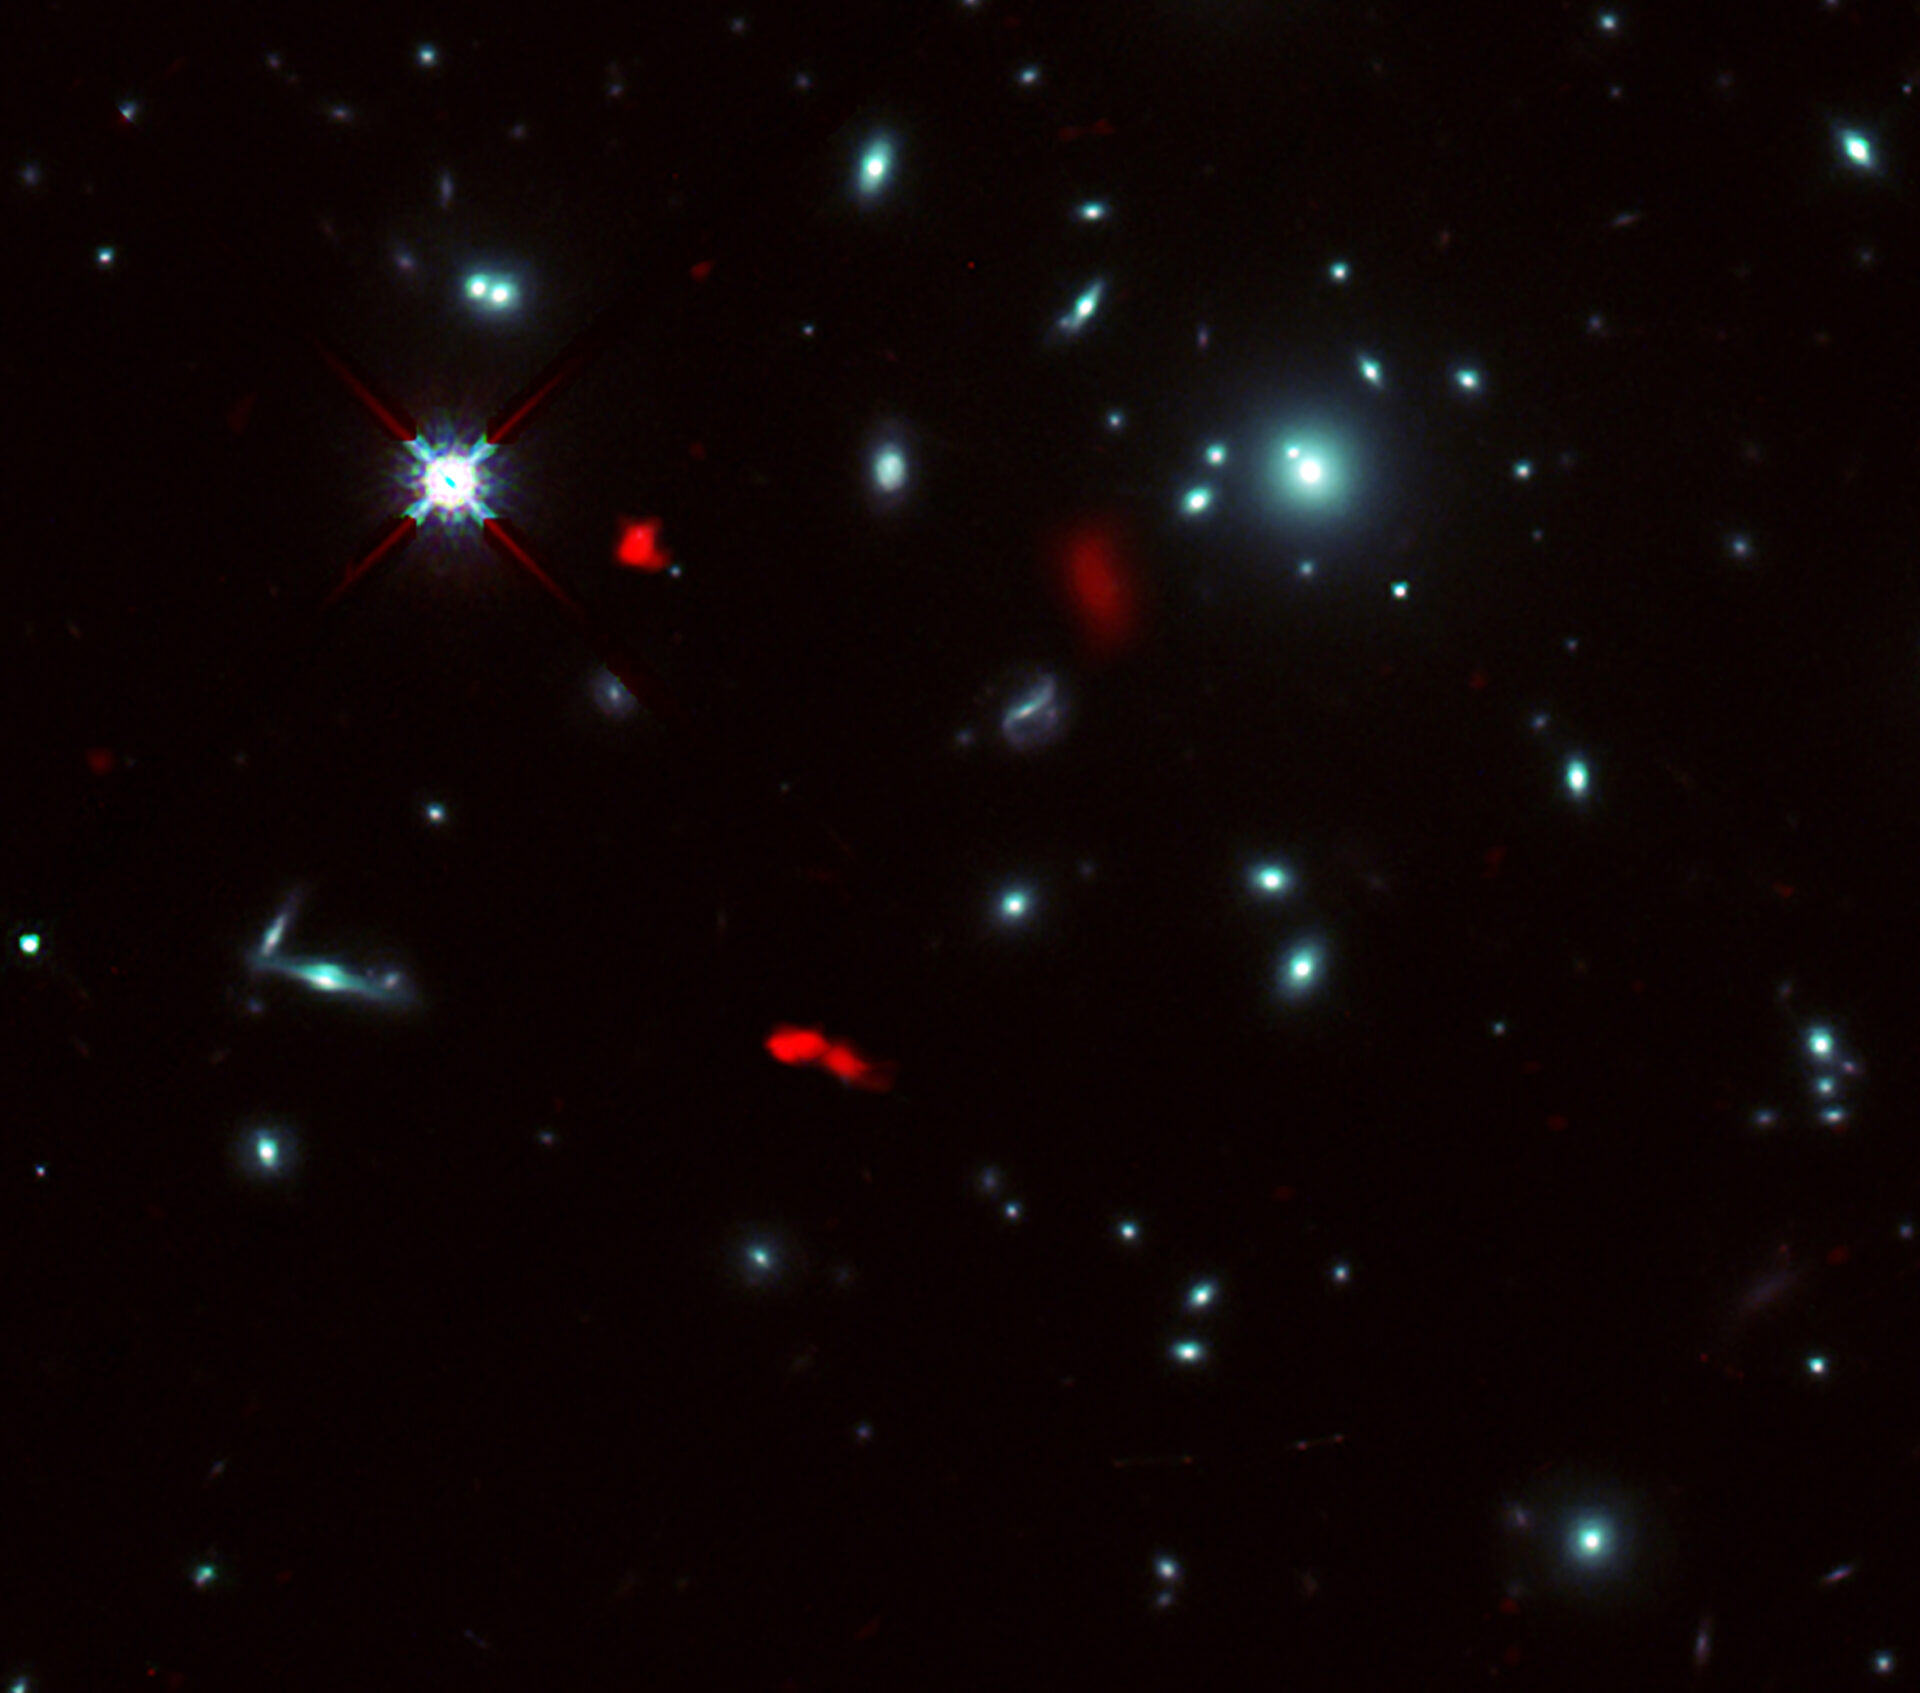

Fujimoto2021_ALCS_sky

Image of the galaxy cluster RXCJ0600-2007 taken by the NASA/ESA Hubble Space Telescope, combined with gravitational lensing images of the distant galaxy RXCJ0600-z6, 12.4 billion light-years away, observed by ALMA (shown in red). Due to the gravitational lensing effect by the galaxy cluster, the image of RXCJ0600-z6 was intensified and magnified, and appeared to be divided into three or more parts.

Credit: ALMA (ESO/NAOJ/NRAO), Fujimoto et al., NASA/ESA Hubble Space Telescope